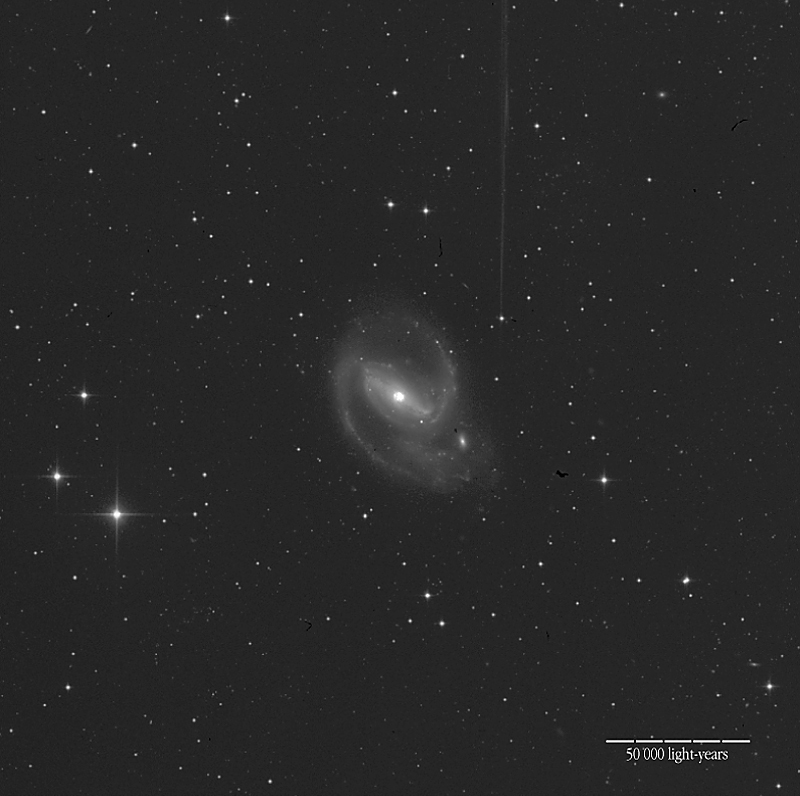

The barred spiral galaxy NGC 1097

This is a photo of an active galaxy that was observed with ISAAC during the programme being carried out. It shows NGC 1097 (R-band). The bar-like structure and the luminous centre where the Black Hole is located is visible. The distance to this galaxy is approximately 55 million light-years; the local scale is indicated in the photo.

Technical information: this image with NGC 1097 is a reproduction from the ESO LV archive, extracted via the Hypercat facility. It is based on a 2-hour photographic exposure in the R-band (Kodak IIIa-F emulsion + RG630 filtre) with the ESO 1-m Schmidt Telescope at La Silla and covers a field of about 35 x 35 arcmin 2. North is up and East is left.

Credit: ESO